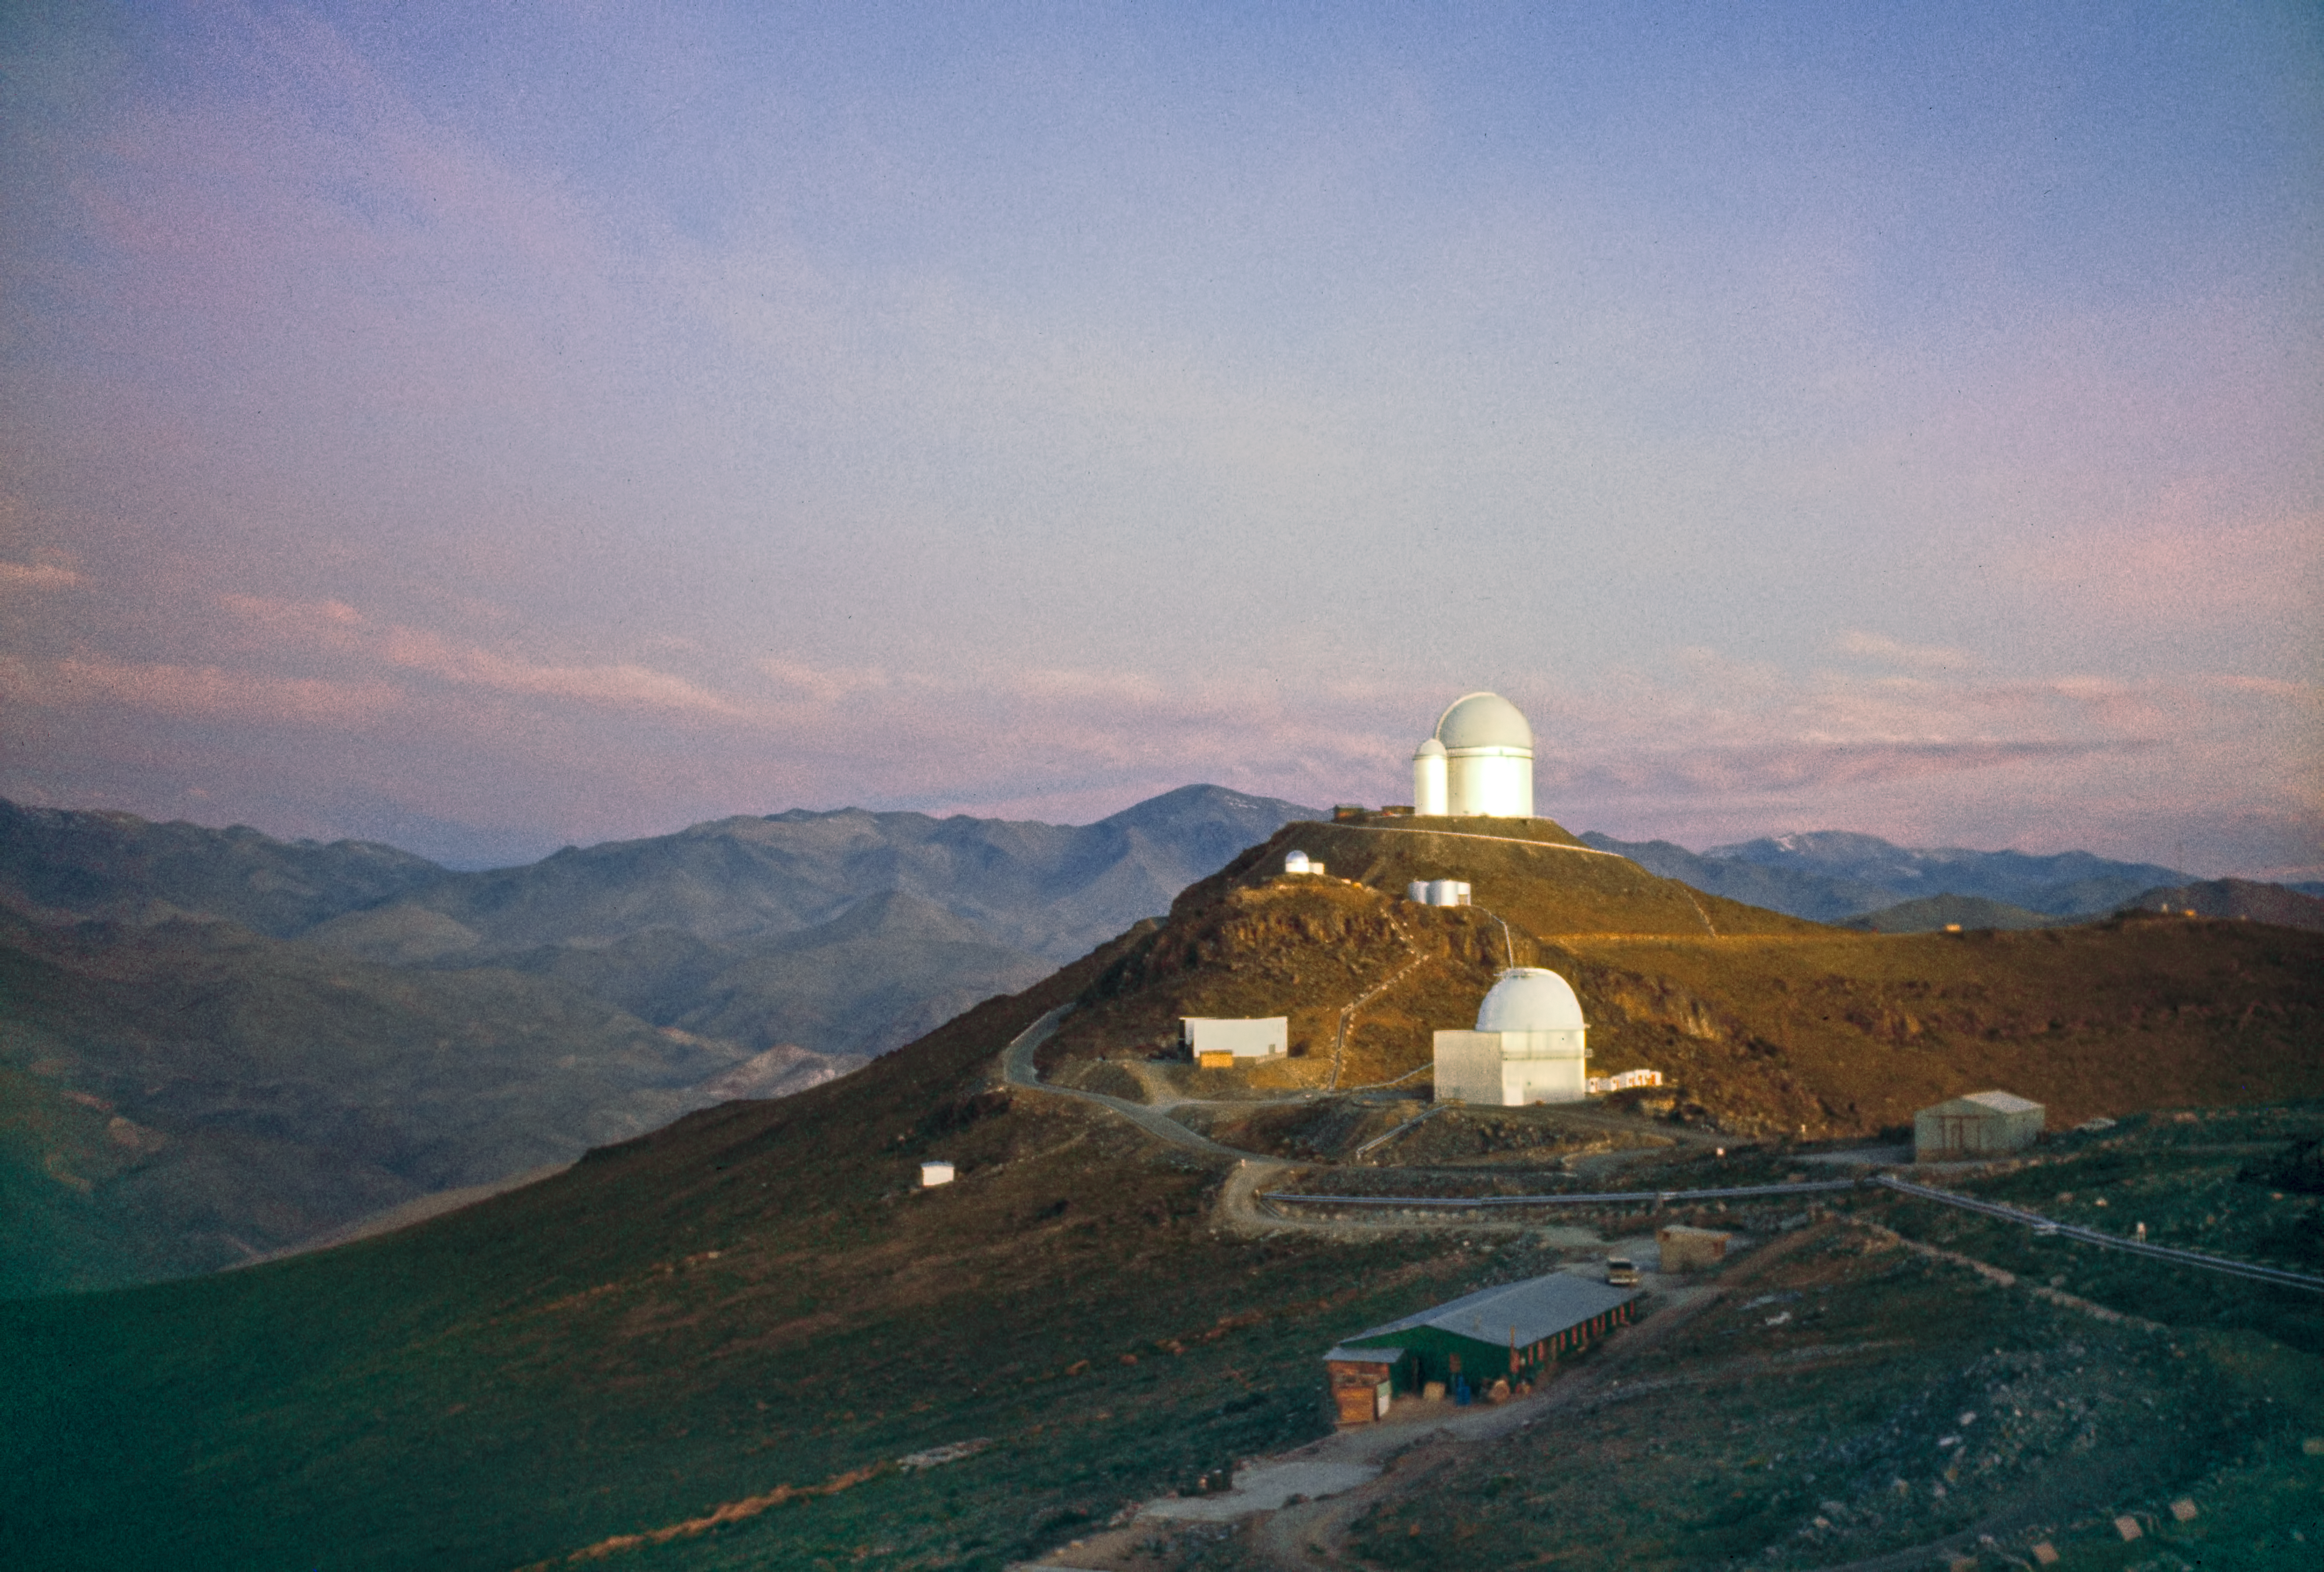

The ESO 3.6-metre telescope at La Silla Observatory

Image of the La Silla Observatory in the late 1970s. In the background, the 3.6-metre Telescope and CAT stand on the highest point of the observatory.

Credit: ESO/Seggewiss